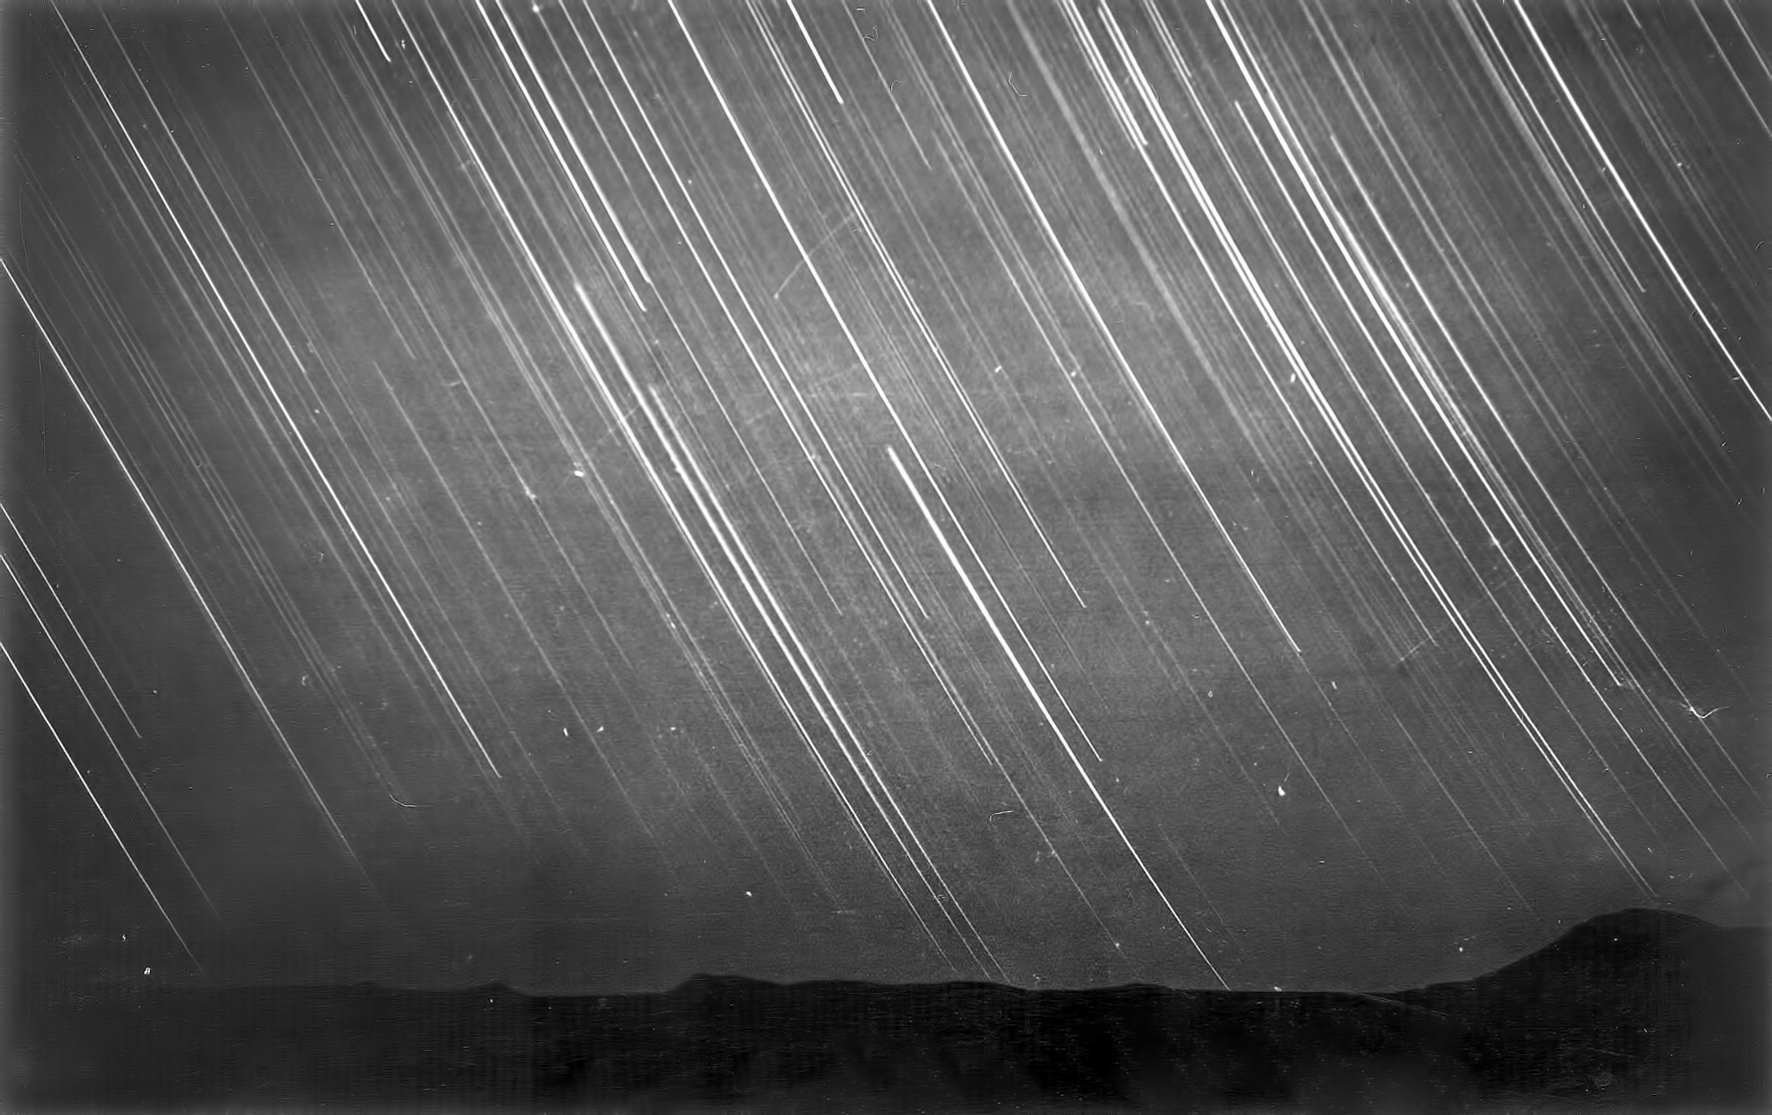

Night sky above Flathill

Image of the Flathill observing site in South Africa from ESO’s testing expedition in the early 1960s.

Credit: ESO/J.Doornenbal